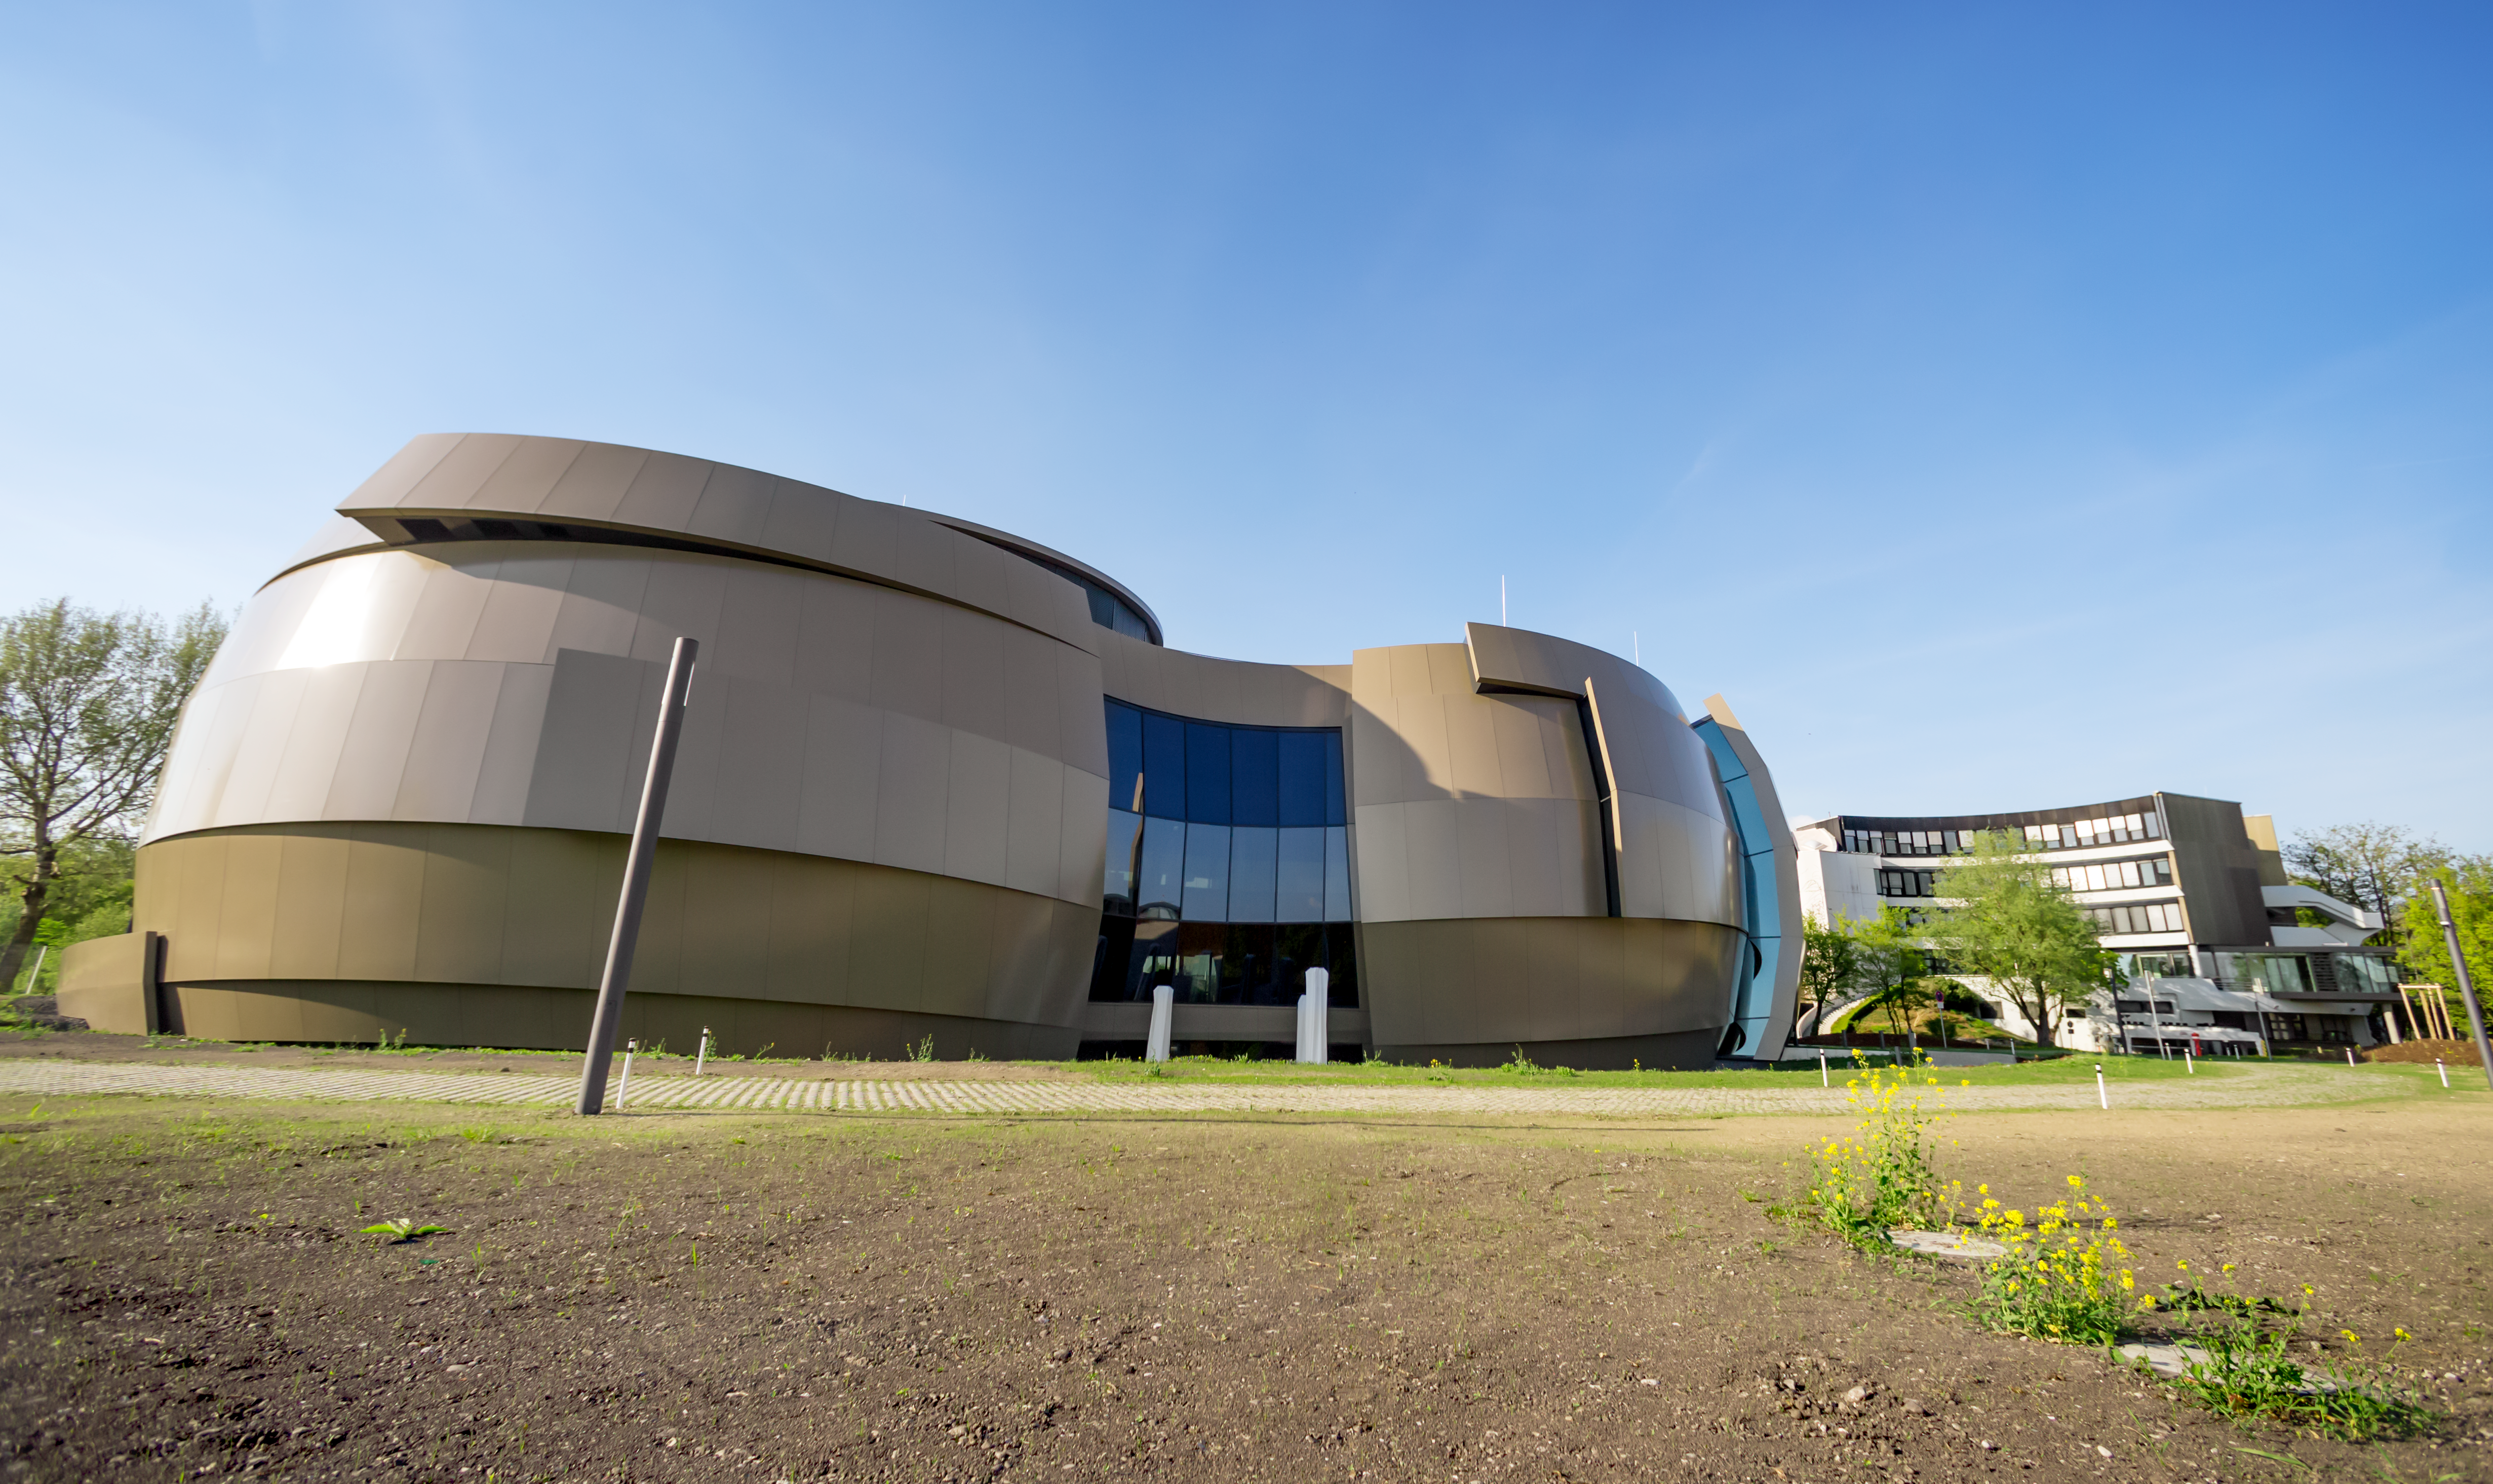

Supernova from a distance

This image shows a sunny outside view of the ESO Supernova Planetarium and Visitor Centre, a cutting-edge free astronomy centre for the public located at the site of ESO Headquarters in Garching bei München. This image highlights the novel design of the new building, which resembles a close double-star system with one star transferring mass to its companion.

Credit: ESO/P. Horálek